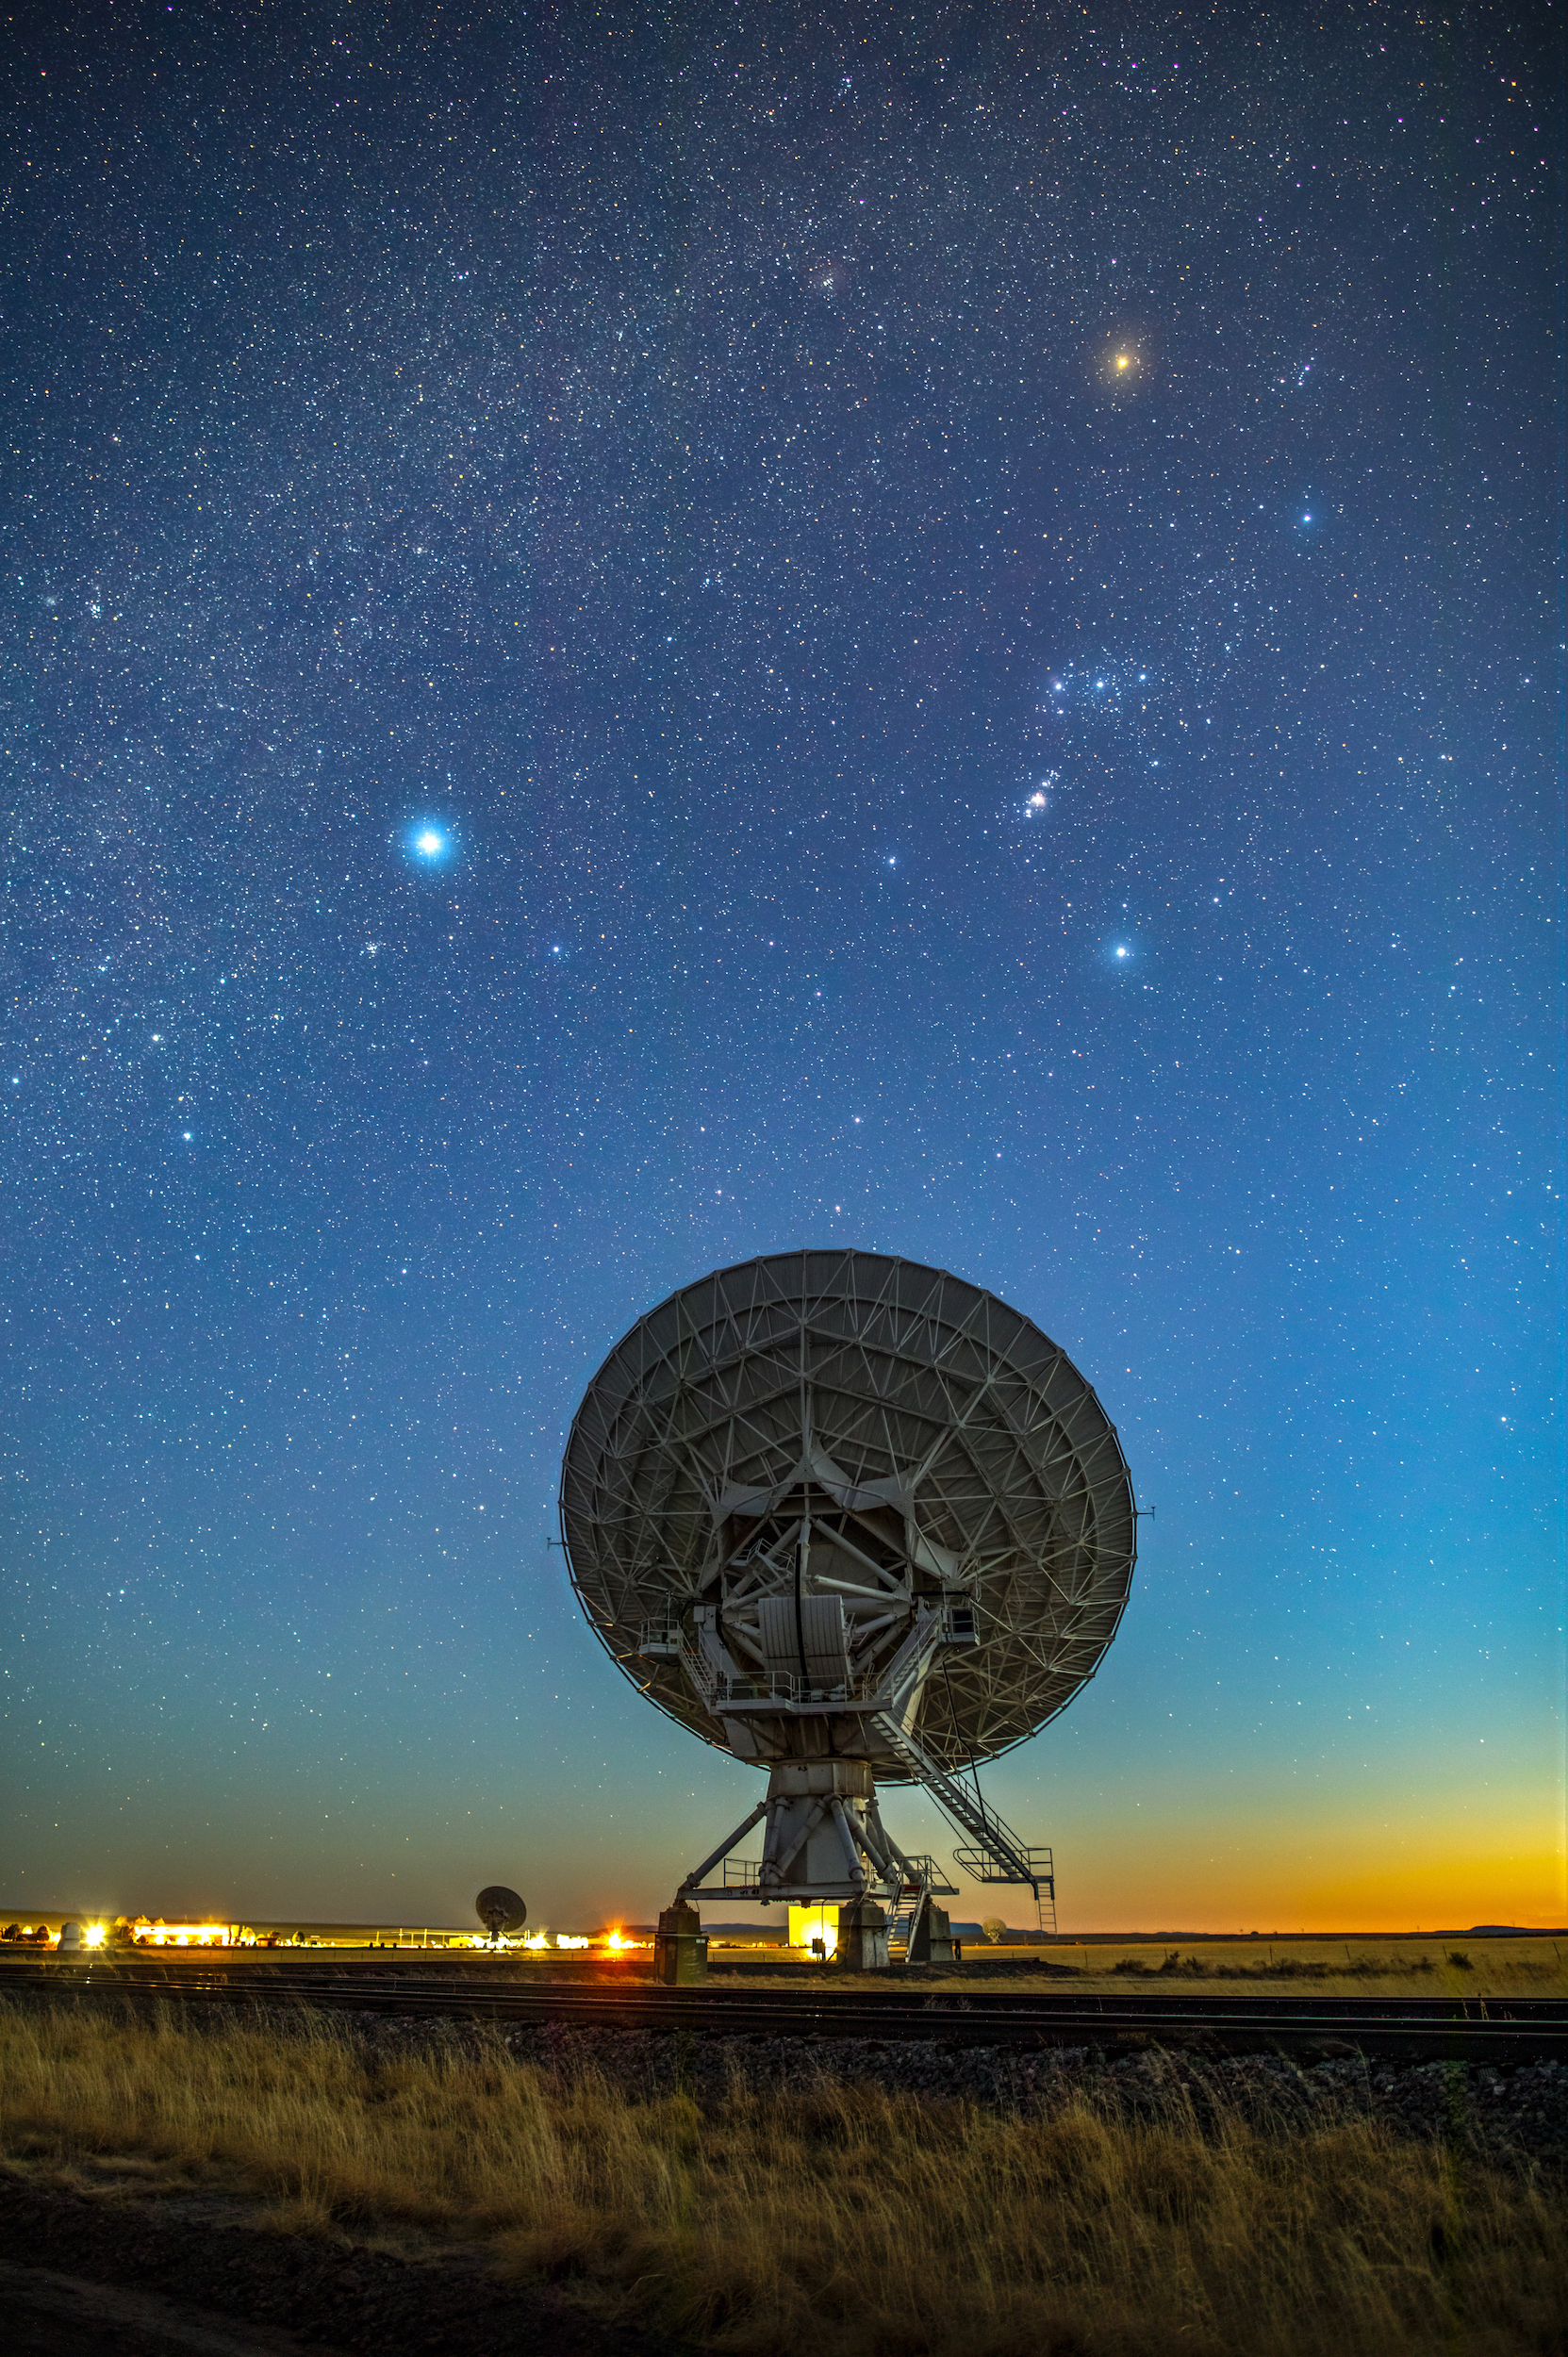

VLA / Orion at Blue Hour

Photo taken by Bettymaya Foott as part of an astrophotography project with the National Radio Astronomy Observatory and the Very Large Array (VLA).

Credit: Bettymaya Foott, NRAO/AUI/NSF